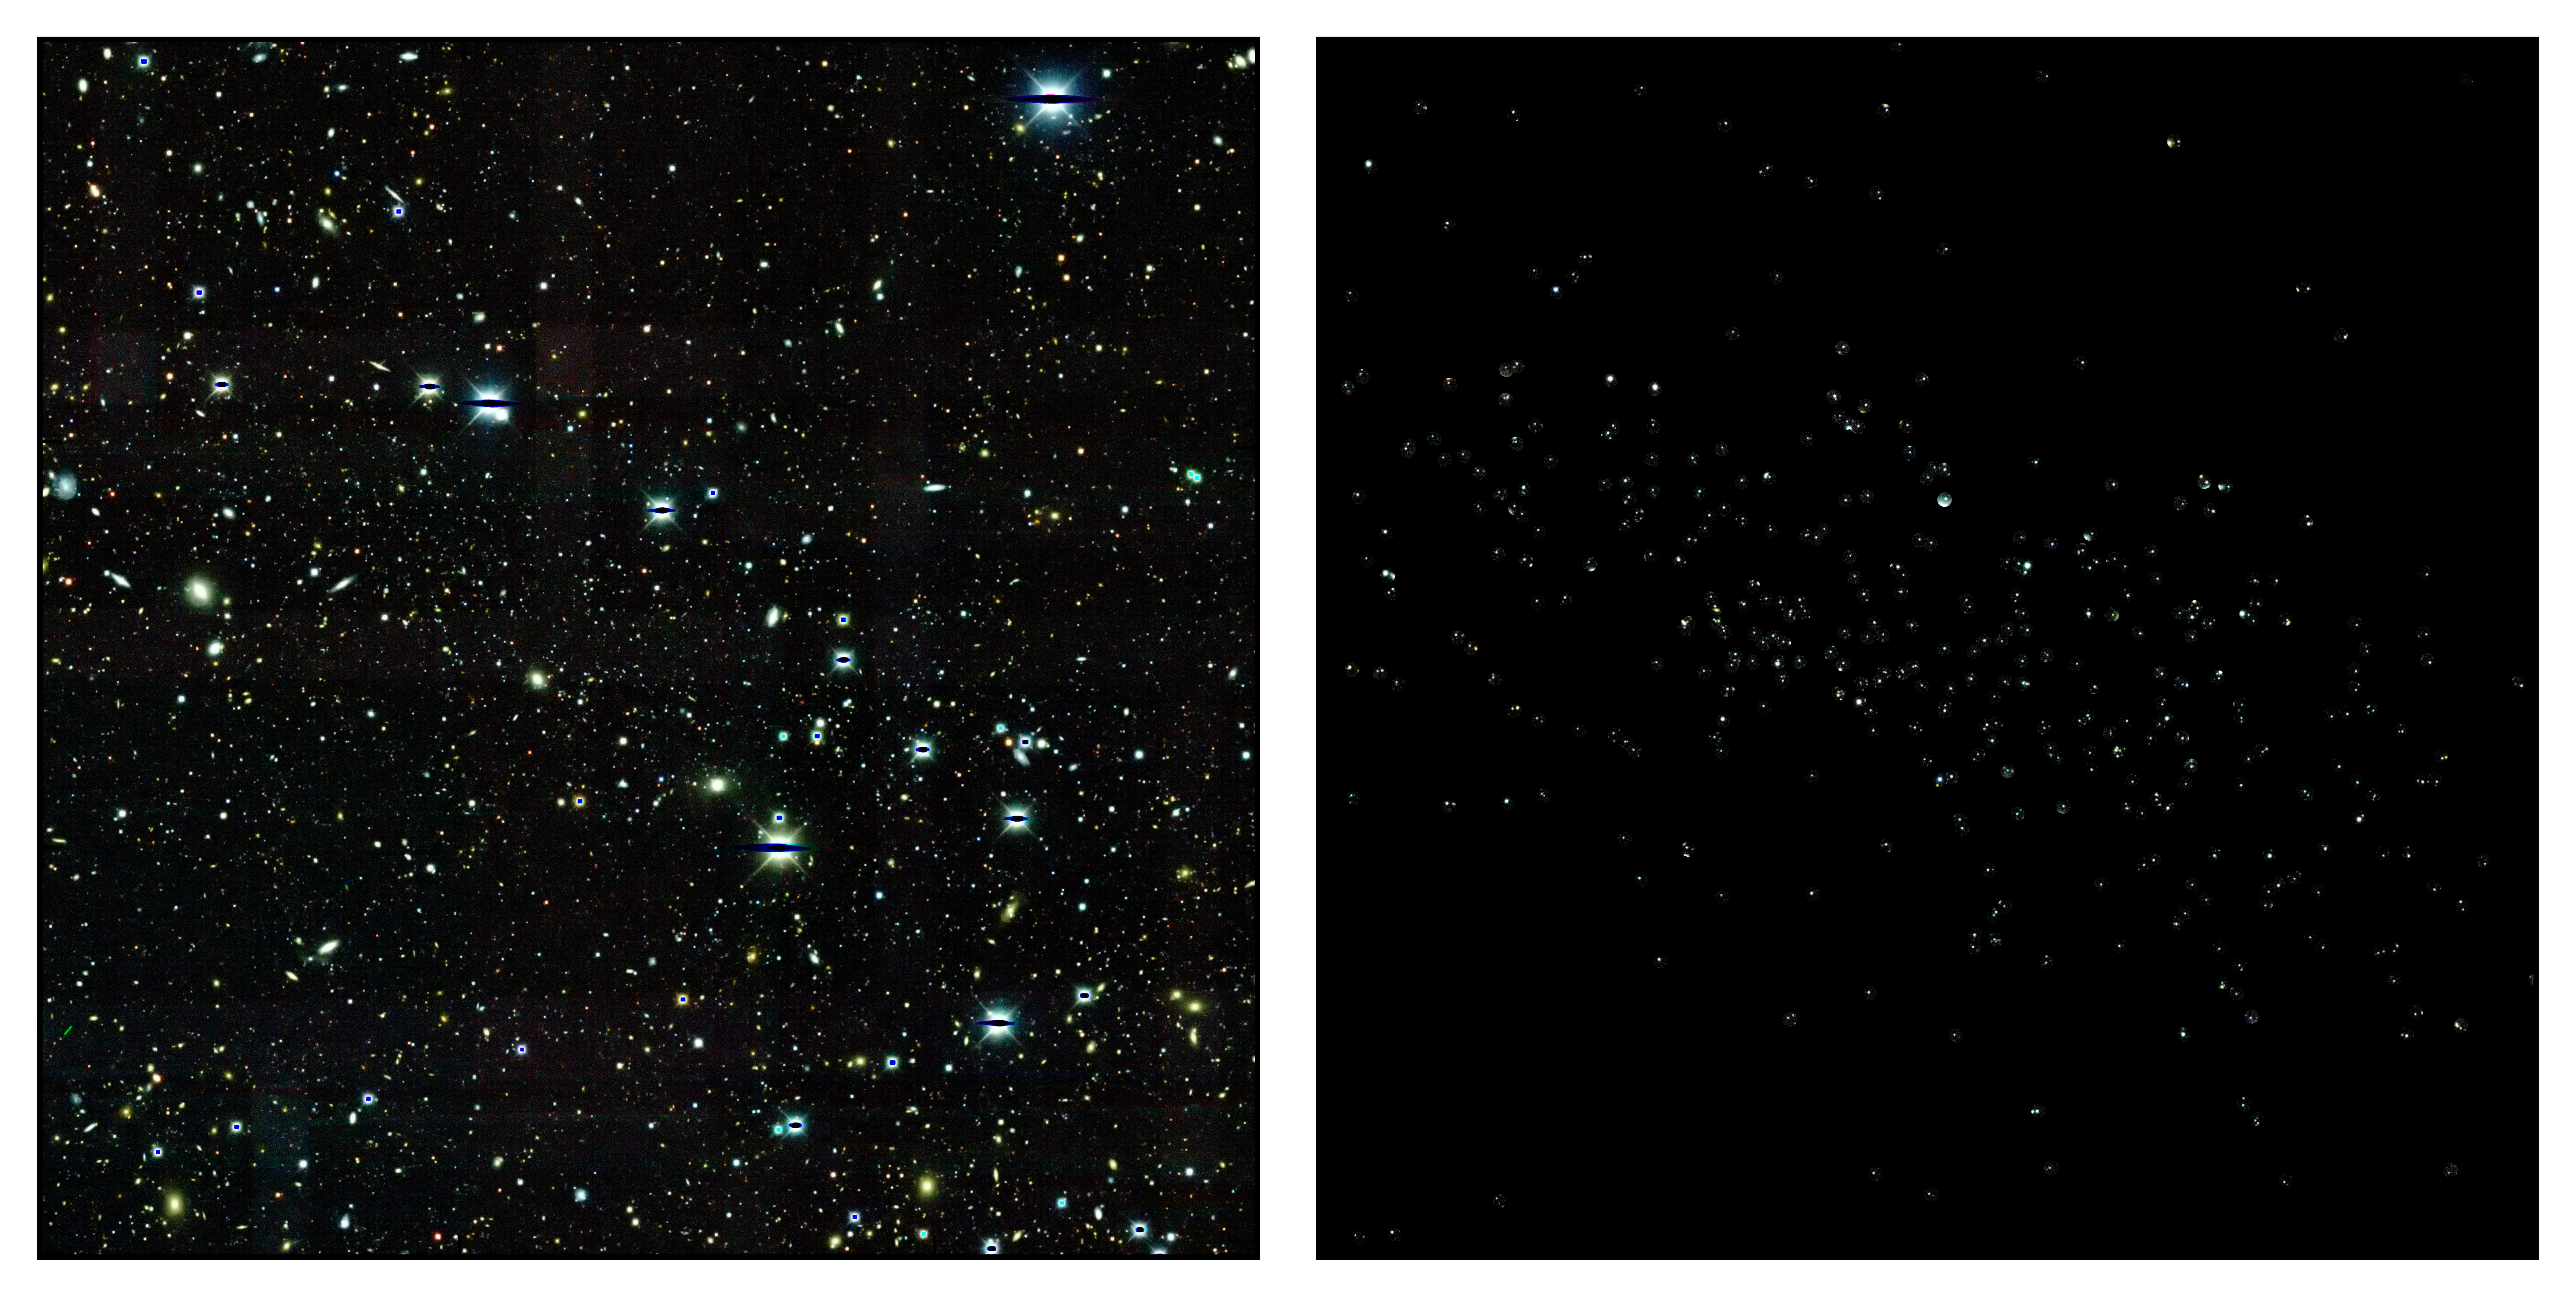

Scientists find rare dwarf satellite galaxy candidates in Dark Energy Survey data

Credit: NOIRLab